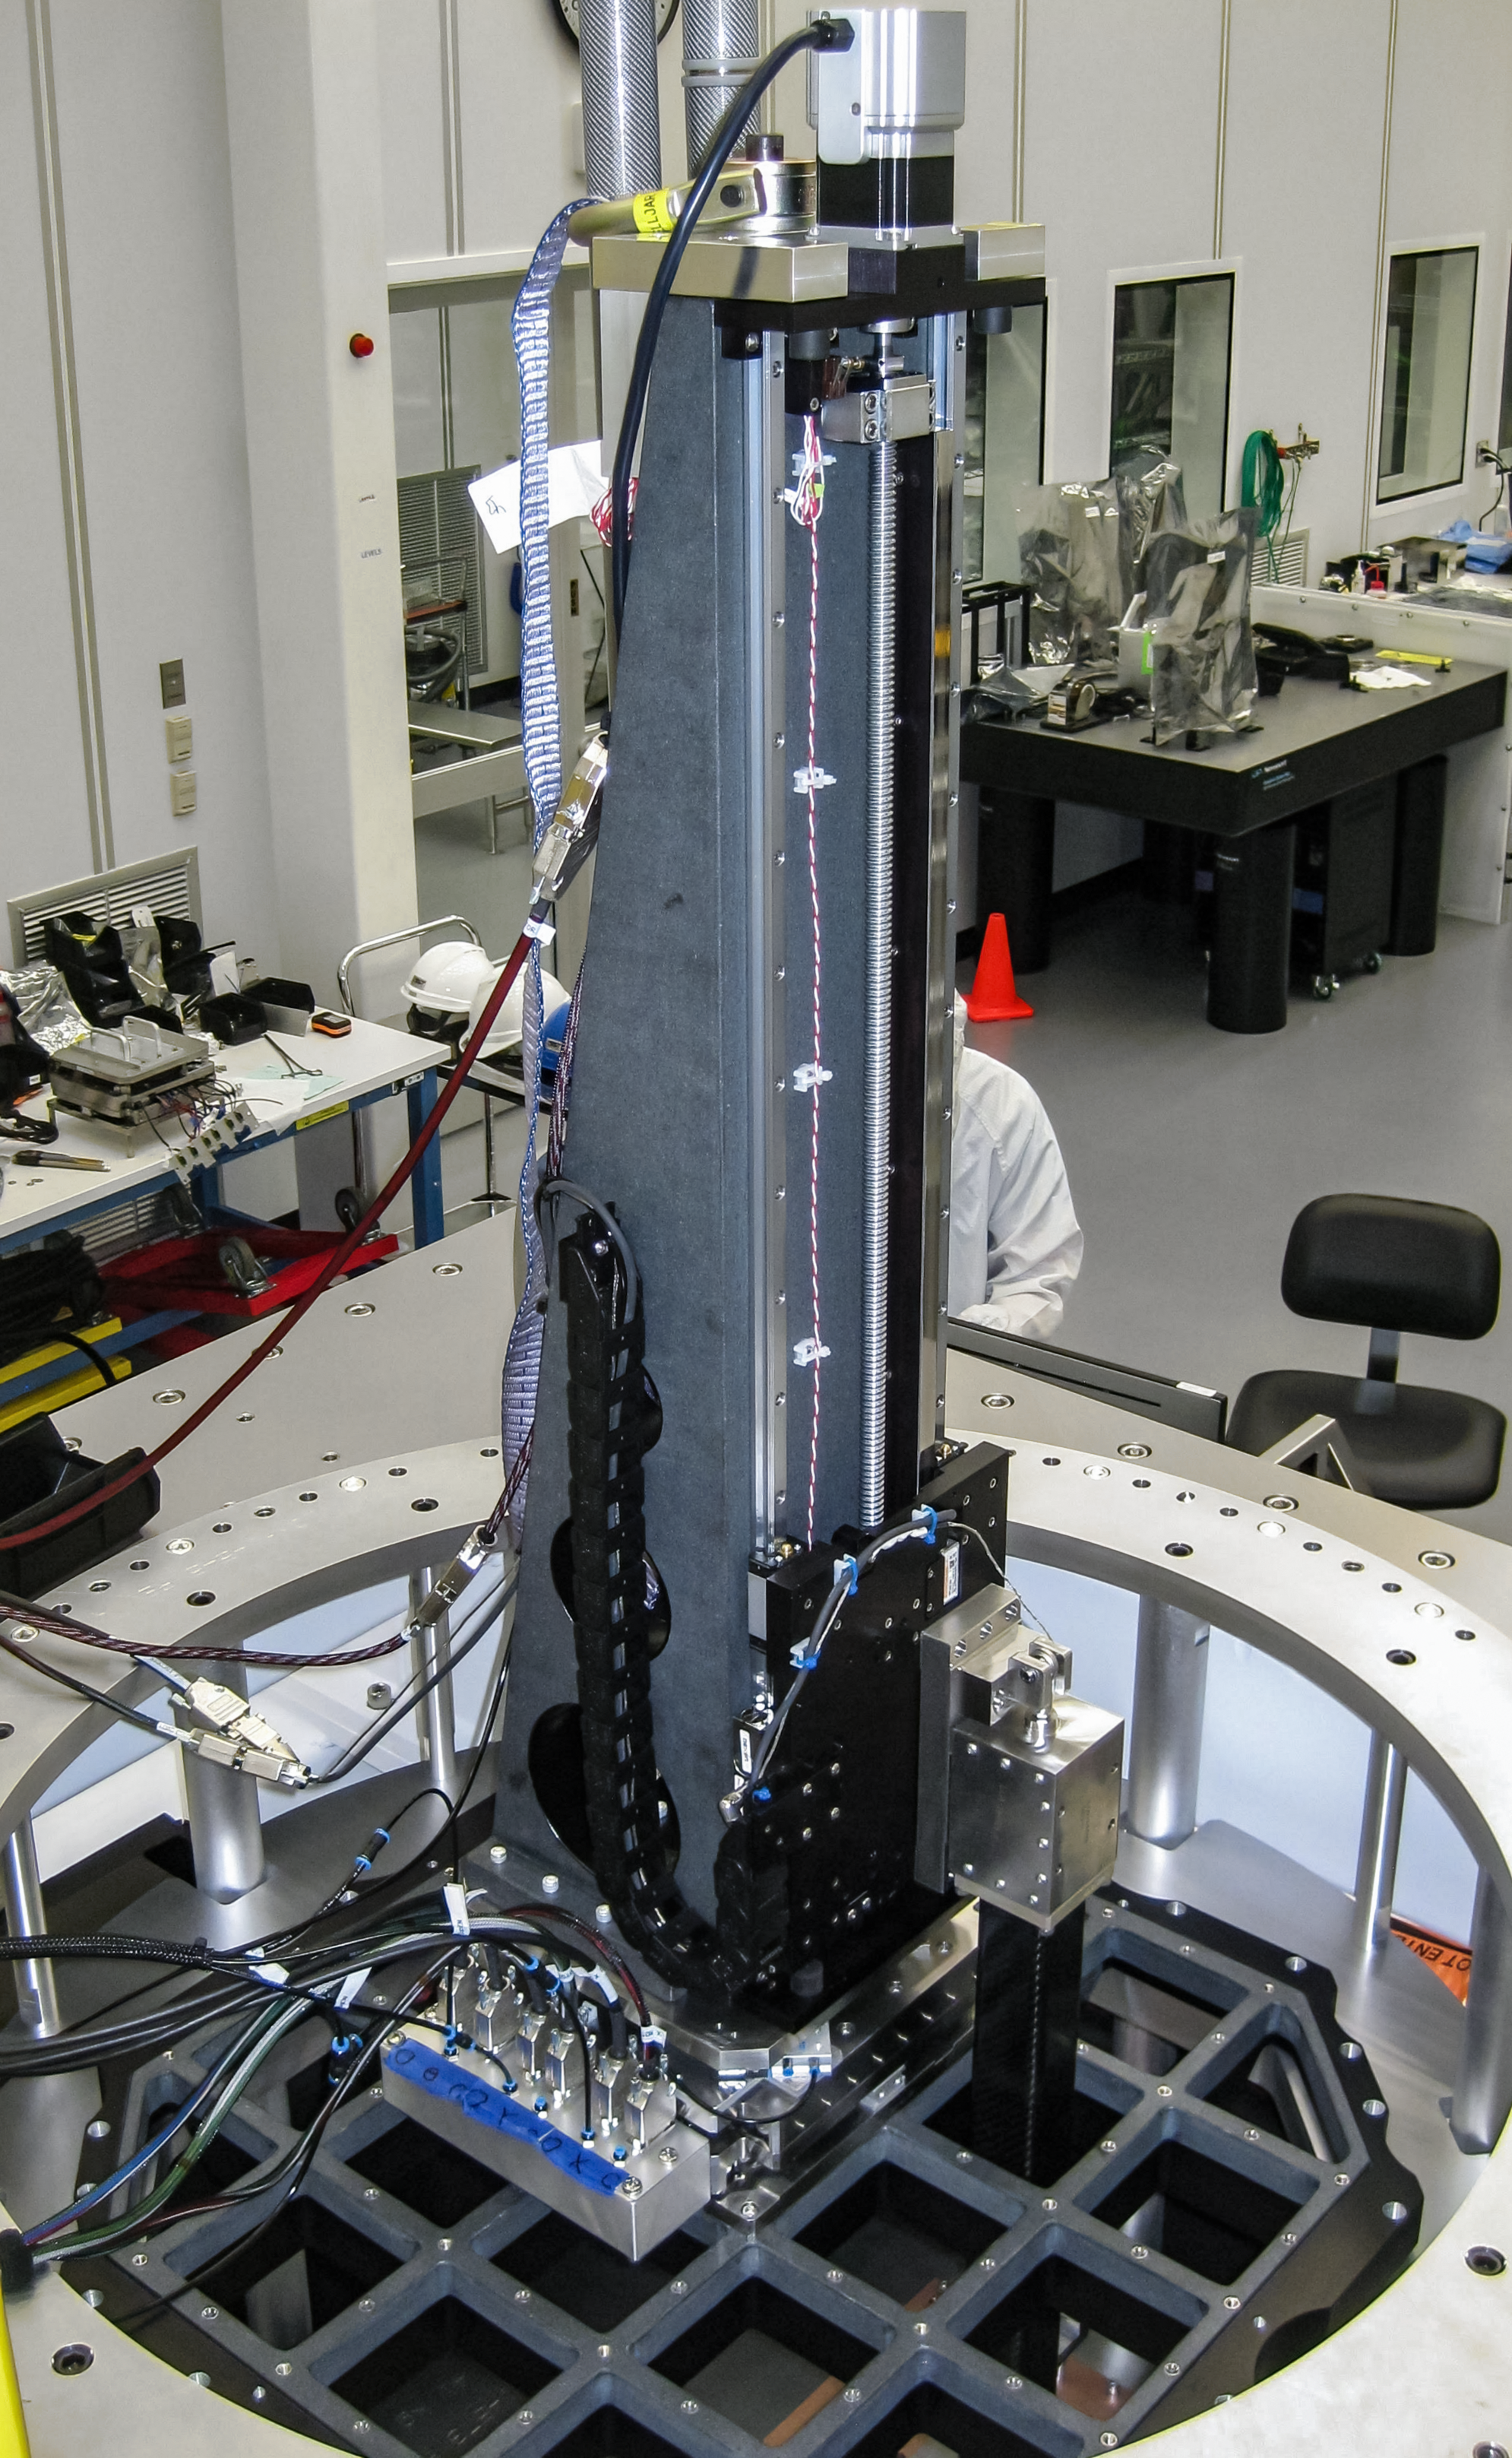

Vera C. Rubin Observatory LSST Camera Focal Plane Build 024

Testing the process of installing RTMs into the cryostat using a mechanical RTM and prototype cryostat assembly. These mechanical prototypes have all of the same features and most of the same tolerances as the real RTMs and cryostat assembly, but use metallic components in place of the CeSic (carbon fiber reinforced silicon carbide) and non-functional CCD sensors.

Credit: Travis Lange/SLAC National Accelerator Laboratory